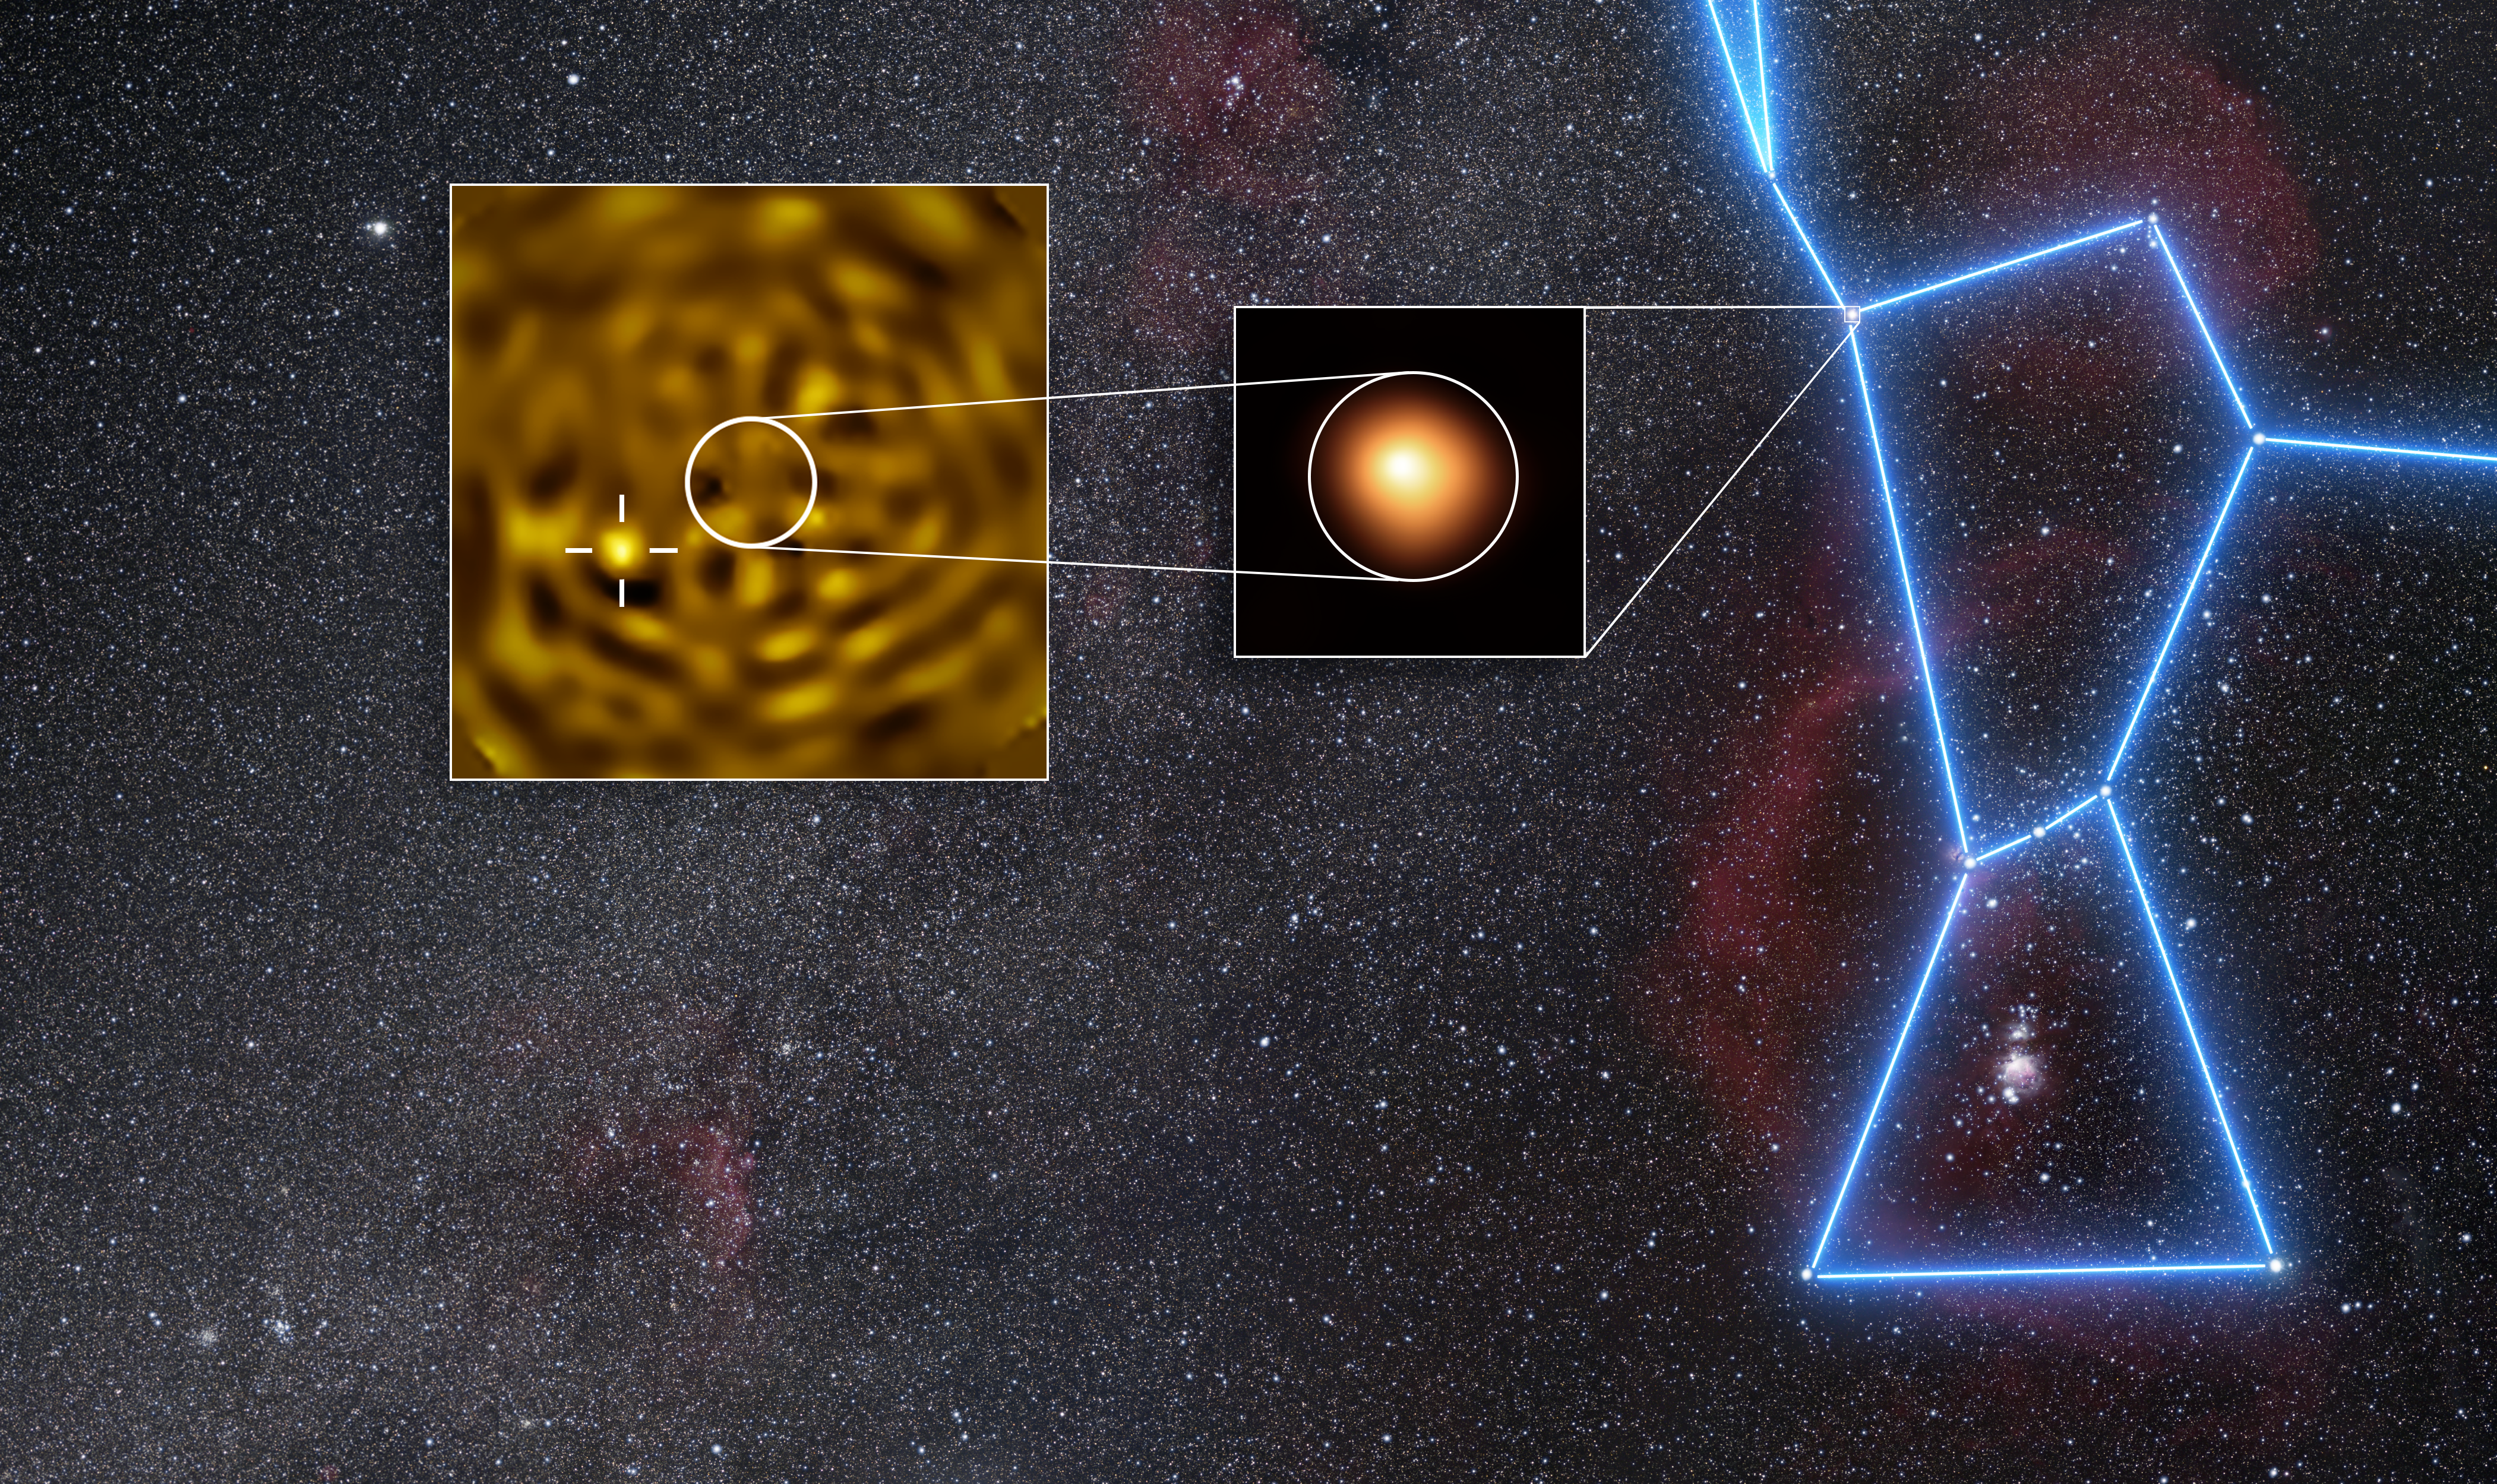

VLT images of Betelgeuse and its companion

Using ESO’s Very Large Telescope (VLT), astronomers have obtained the clearest image ever of what likely is Betelgeuse B, a star orbiting Betelgeuse.

Betelgeuse is a red supergiant star in the Orion constellation. Its brightness changes periodically, and for decades astronomers had suspected that some of these variations could be due to a companion star orbiting around it.

The image in the middle inset in this image was taken in January 2019 with the SPHERE instrument at ESO’s VLT, and shows Betelgeuse itself. The image in the inset on the left was taken in December 2024, when the companion was predicted to be furthest apart from Betelgeuse as seen from Earth. In this inset Betelgeuse has been removed, revealing a source (marked with a crosshair) consistent with being Betelgeuse B.

Credit: ESO/M. Montargès et al. Background: N. Rissinger (skysurvey.org)